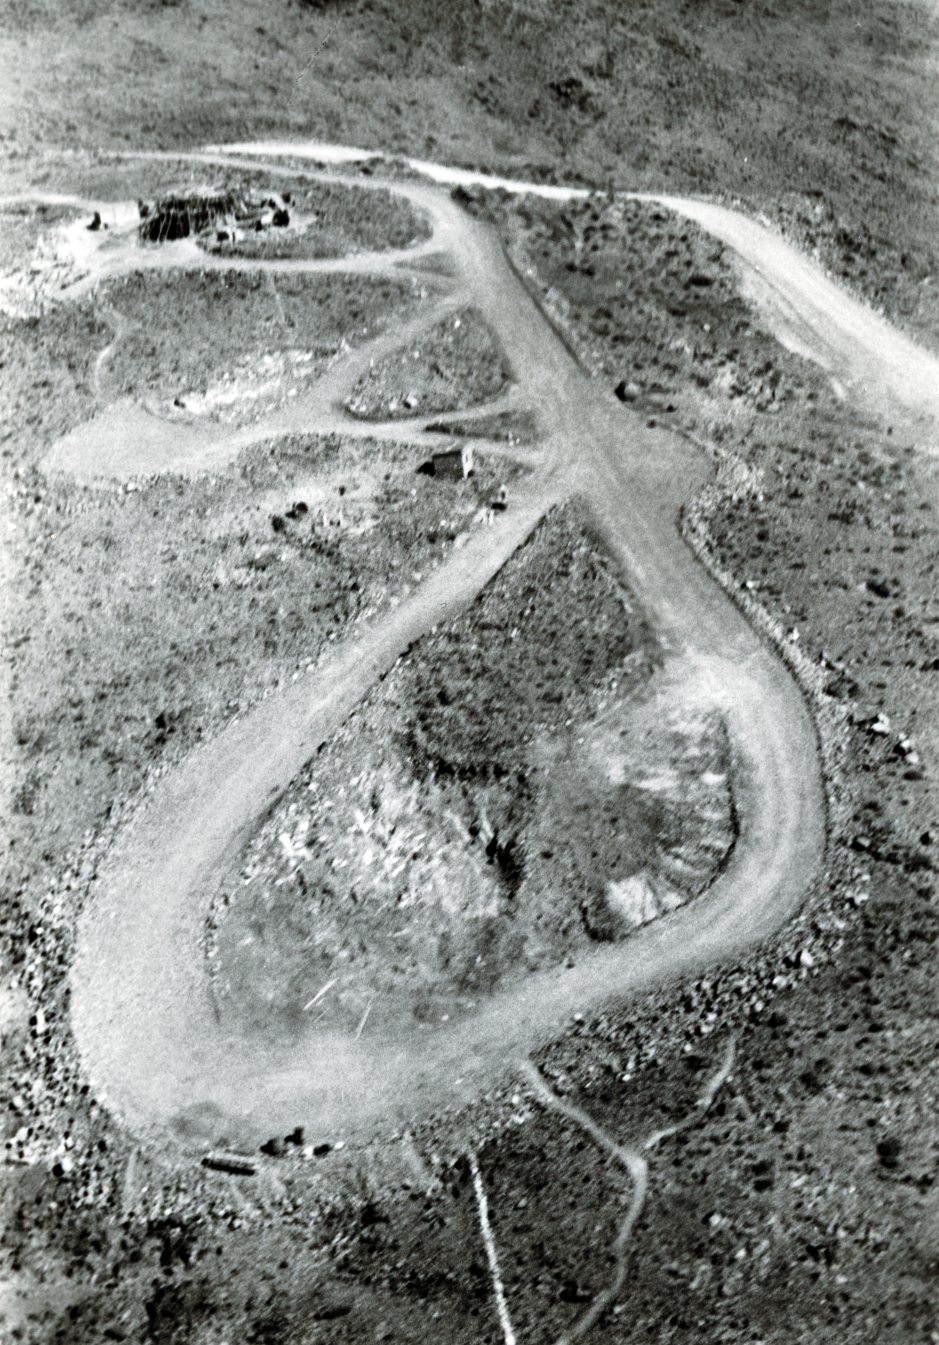

Blast from the past

Aerial view of the La Silla Observatory, 1966.

Credit: ESO/R. Holder